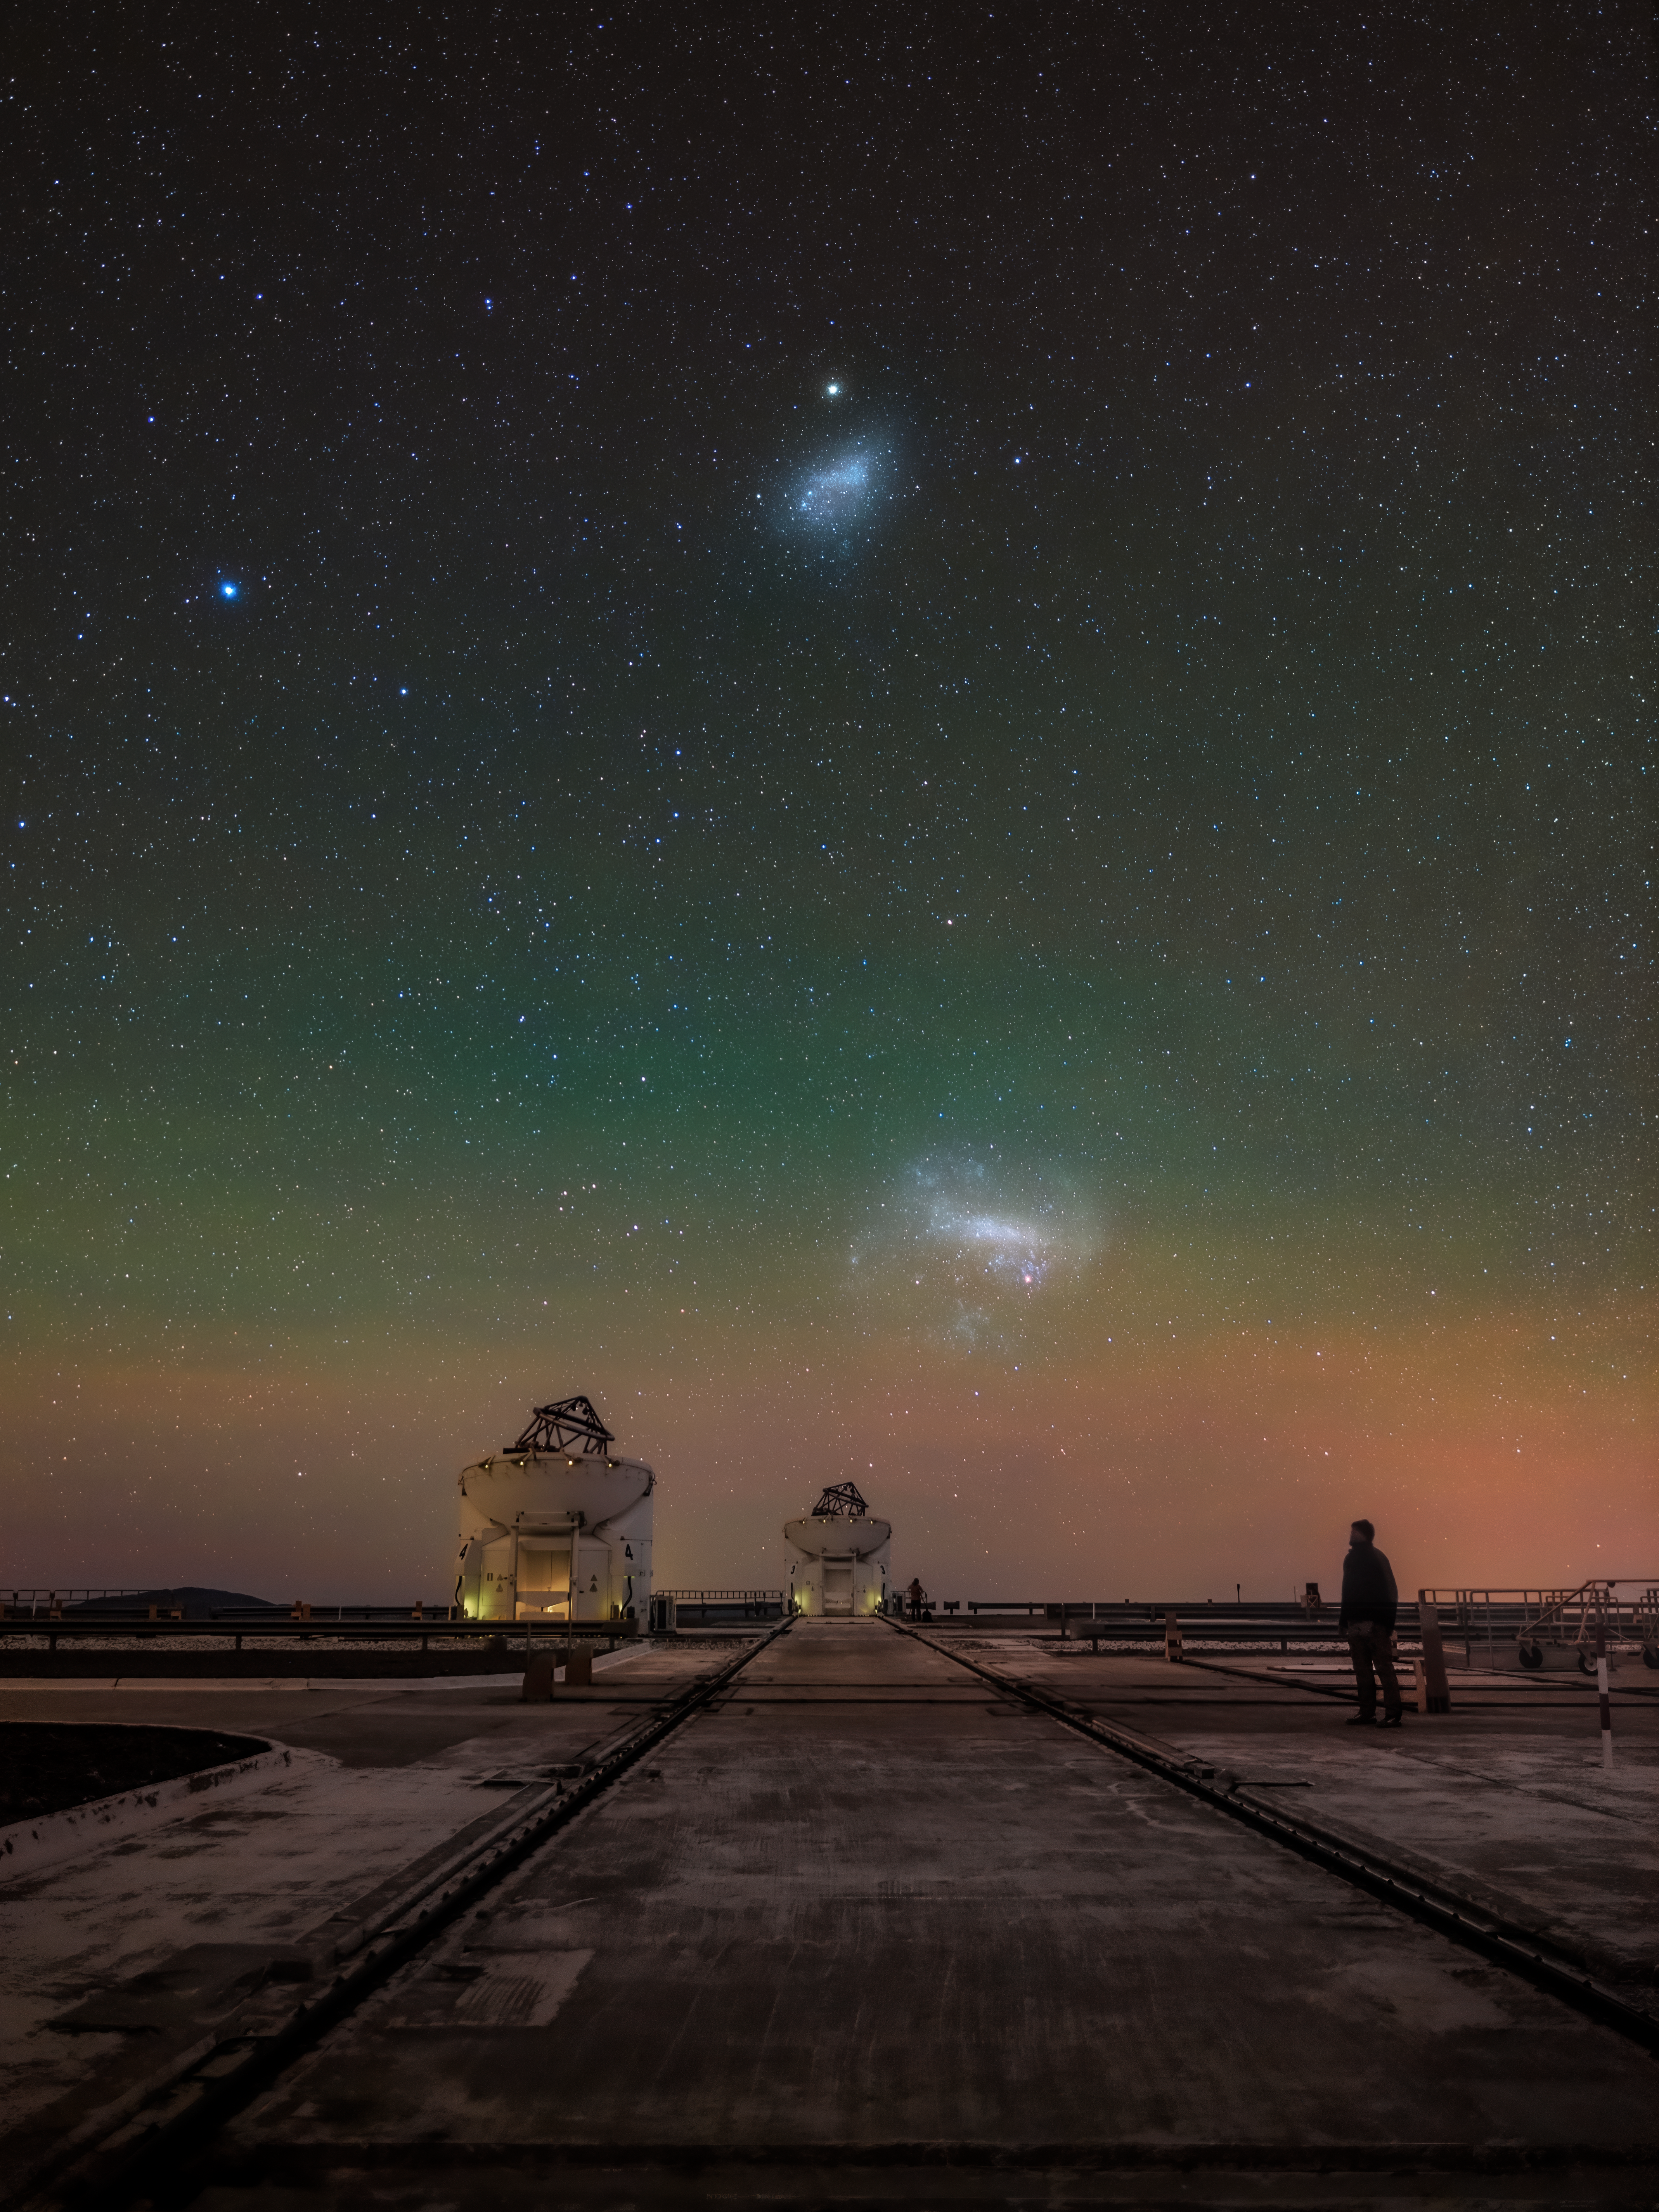

A dance of two pairs

While the two largest satellite galaxies of the Milky Way — the Magellanic Clouds — shine upon the Chilean Desert, two Auxiliary Telescopes that feed light into ESO’s Very Large Telescope Interferometer (VLTI) point up to the sky, unravelling the mysteries of the cosmos. In today’s Picture of the Week, French photographer Julien Looten wanted to capture the interplay of cosmic and technological pairs.

The Magellanic Clouds are two dwarf galaxies that accompany our Milky Way through the cosmos. Indigenous cultures in the southern hemisphere often named them after water wells. At the same time the Auxiliary Telescopes are somewhat companions of the larger VLT’s Unit Telescopes, exploring the vastness of the universe. In the background we see the extremely faint but colourful airglow of Earth's atmosphere.

All together this image shows the “immensity of the cosmos”, as Looten explains, in contrast to the human silhouette on the right side of the picture. It reminds us of how small we are as humans compared to the sizes of cosmic objects and the telescopes we observe them with. While we have the ability to study the greatness of the universe, our passage on Earth is fleeting — sometimes all we can or should do is watch and admire.

Credit: J. Looten/ESO